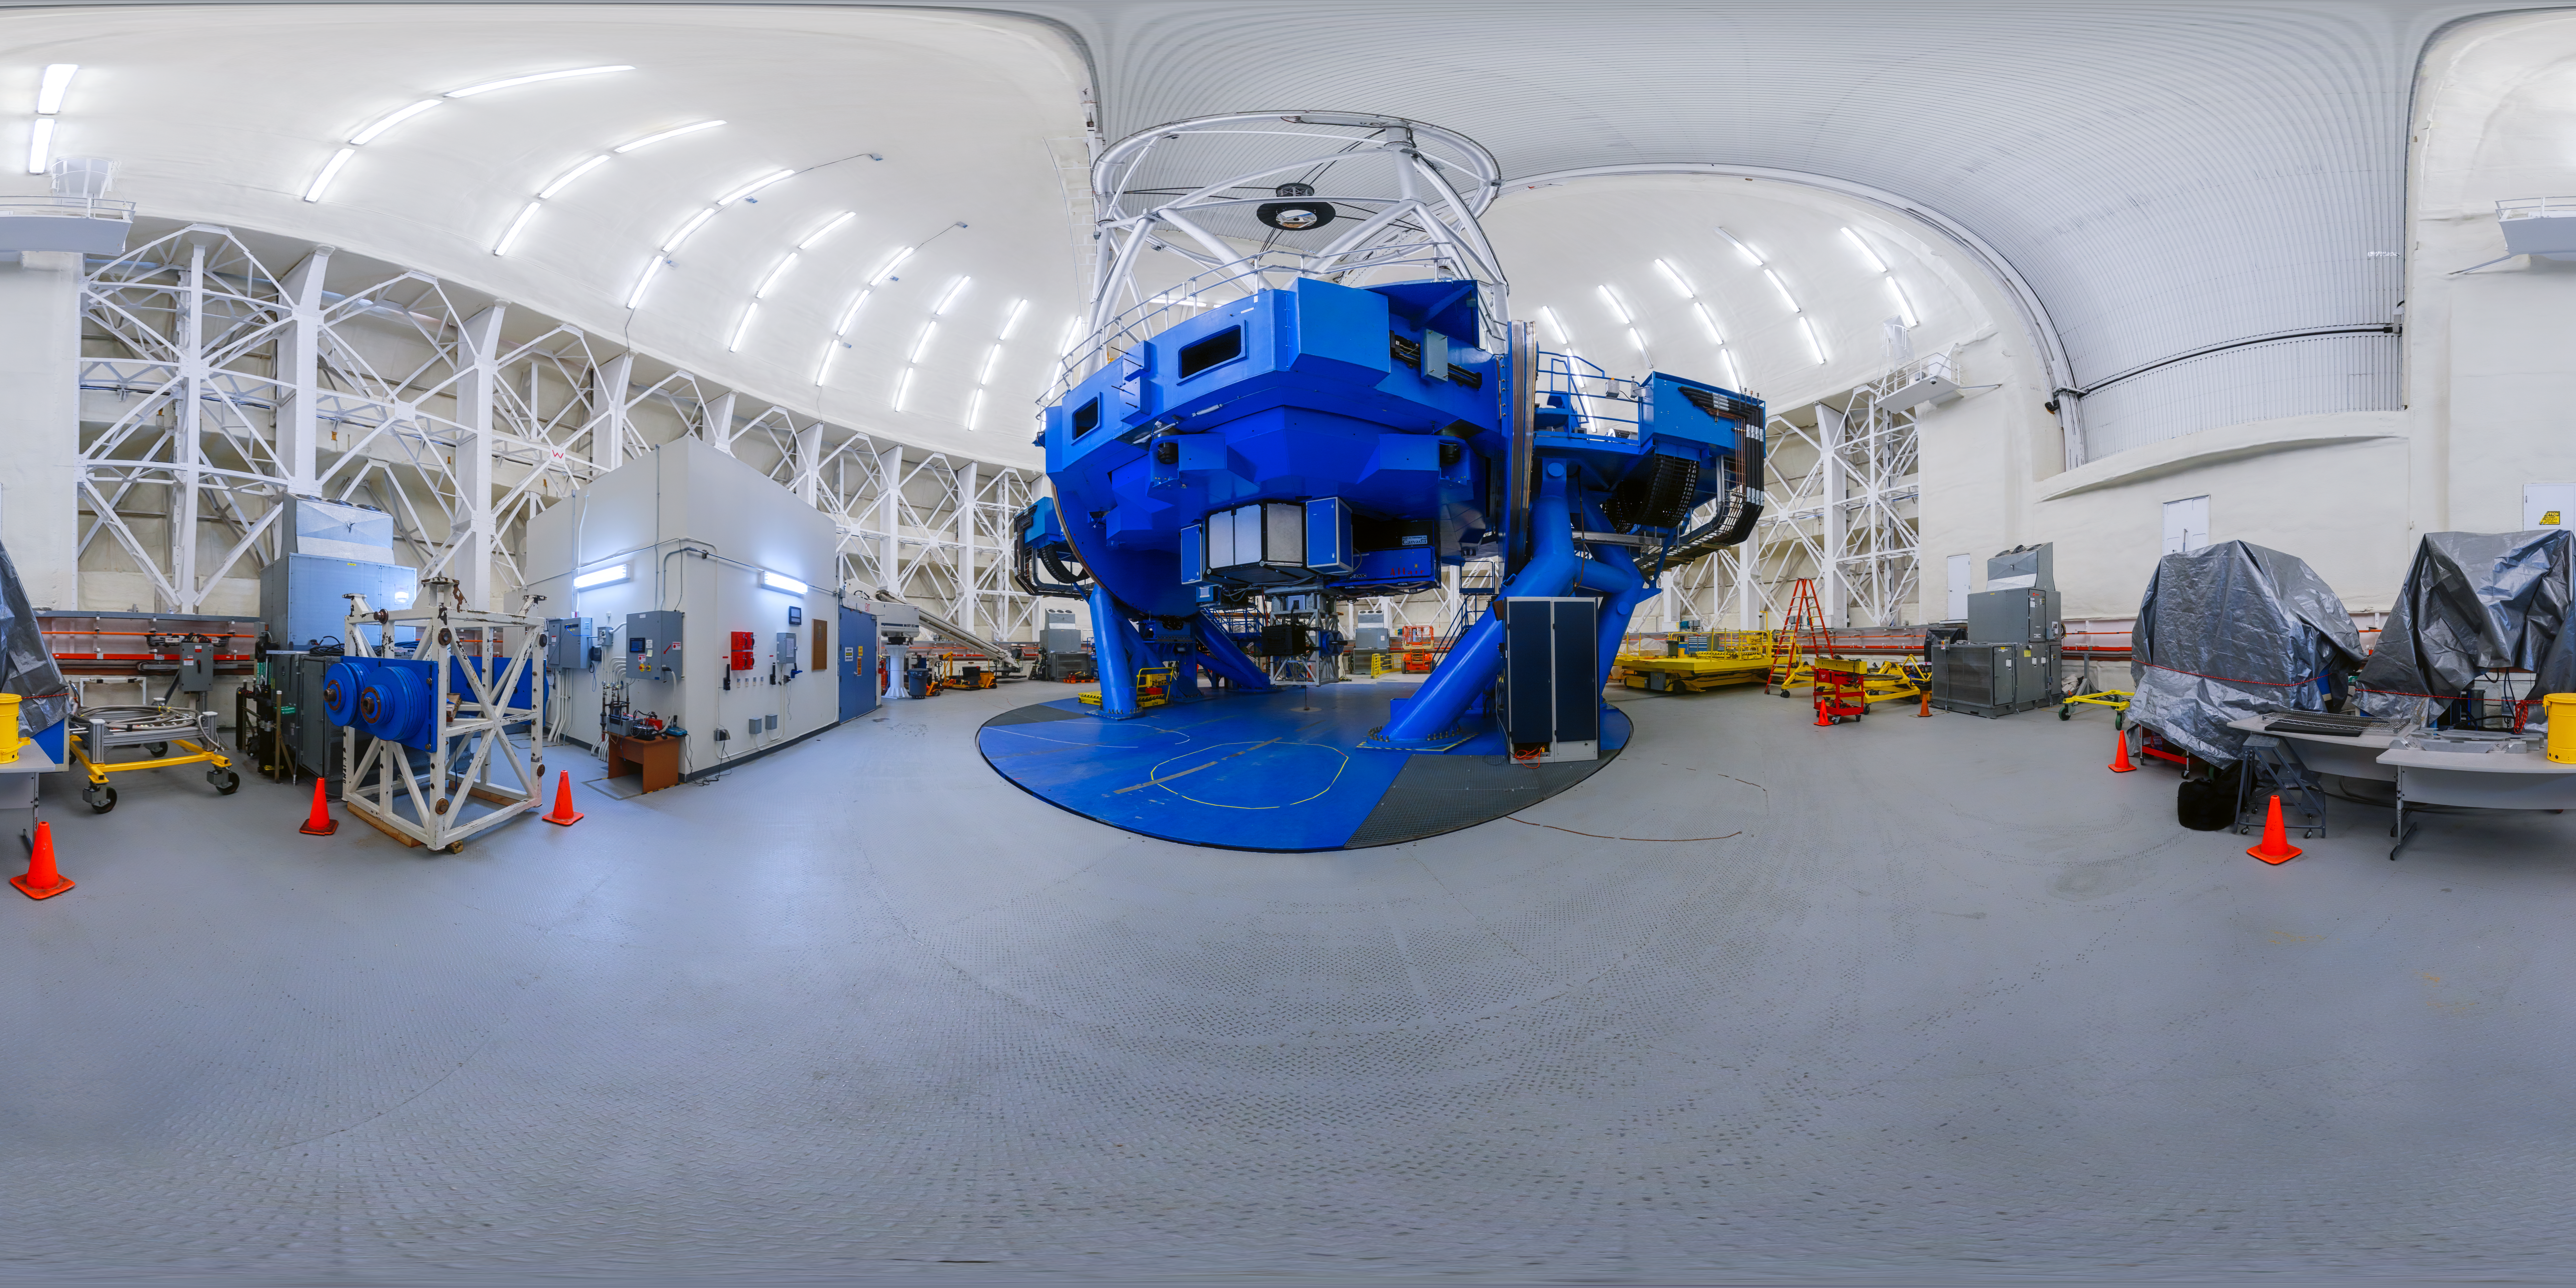

Gemini North 360 Upright

A panoramic view of the Gemini North telescope, part of the International Gemini Observatory, a program of NSF NOIRLab.

Credit: NOIRLab/AURA/NSF/P. Horálek